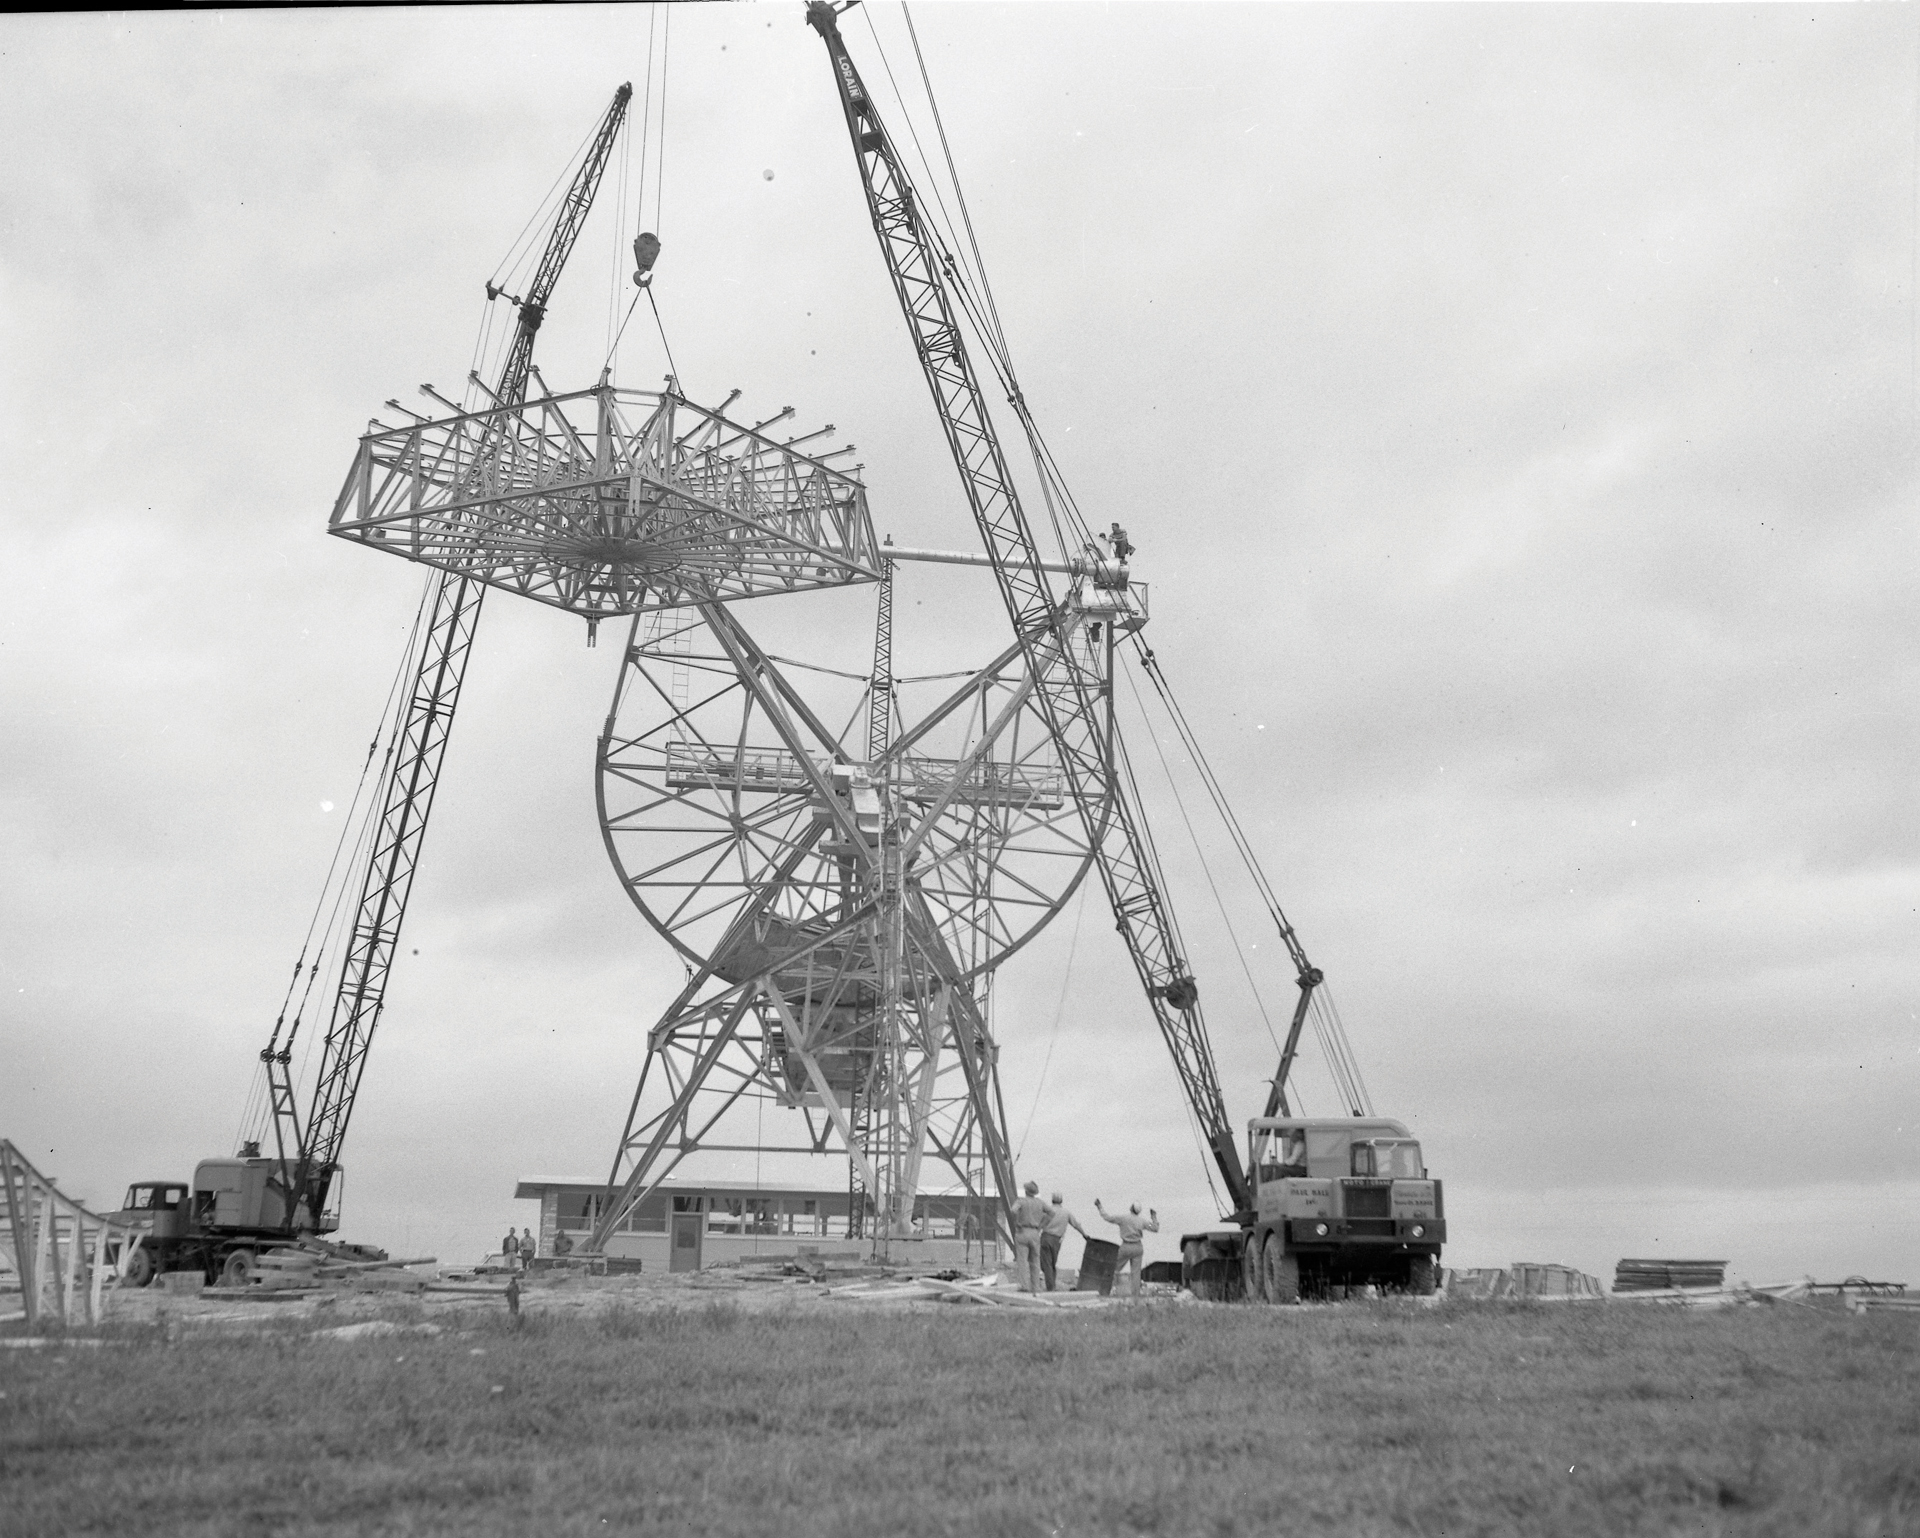

Building the NRAO’s first telescope

Building the NRAO’s first radio telescope, the 85-foot Howard E. Tatel. The 85-foot arrived in Green Bank as a kit from the Blaw-Knox Corporation of Pittsburg, Pennsylvania in 1958. Assembly was quick, and the Tatel began observing on February 13, 1959. In 1960 it became famous for performing the world’s first SETI observations under the direction of Dr. Frank Drake.

Credit: NRAO/AUI/NSF